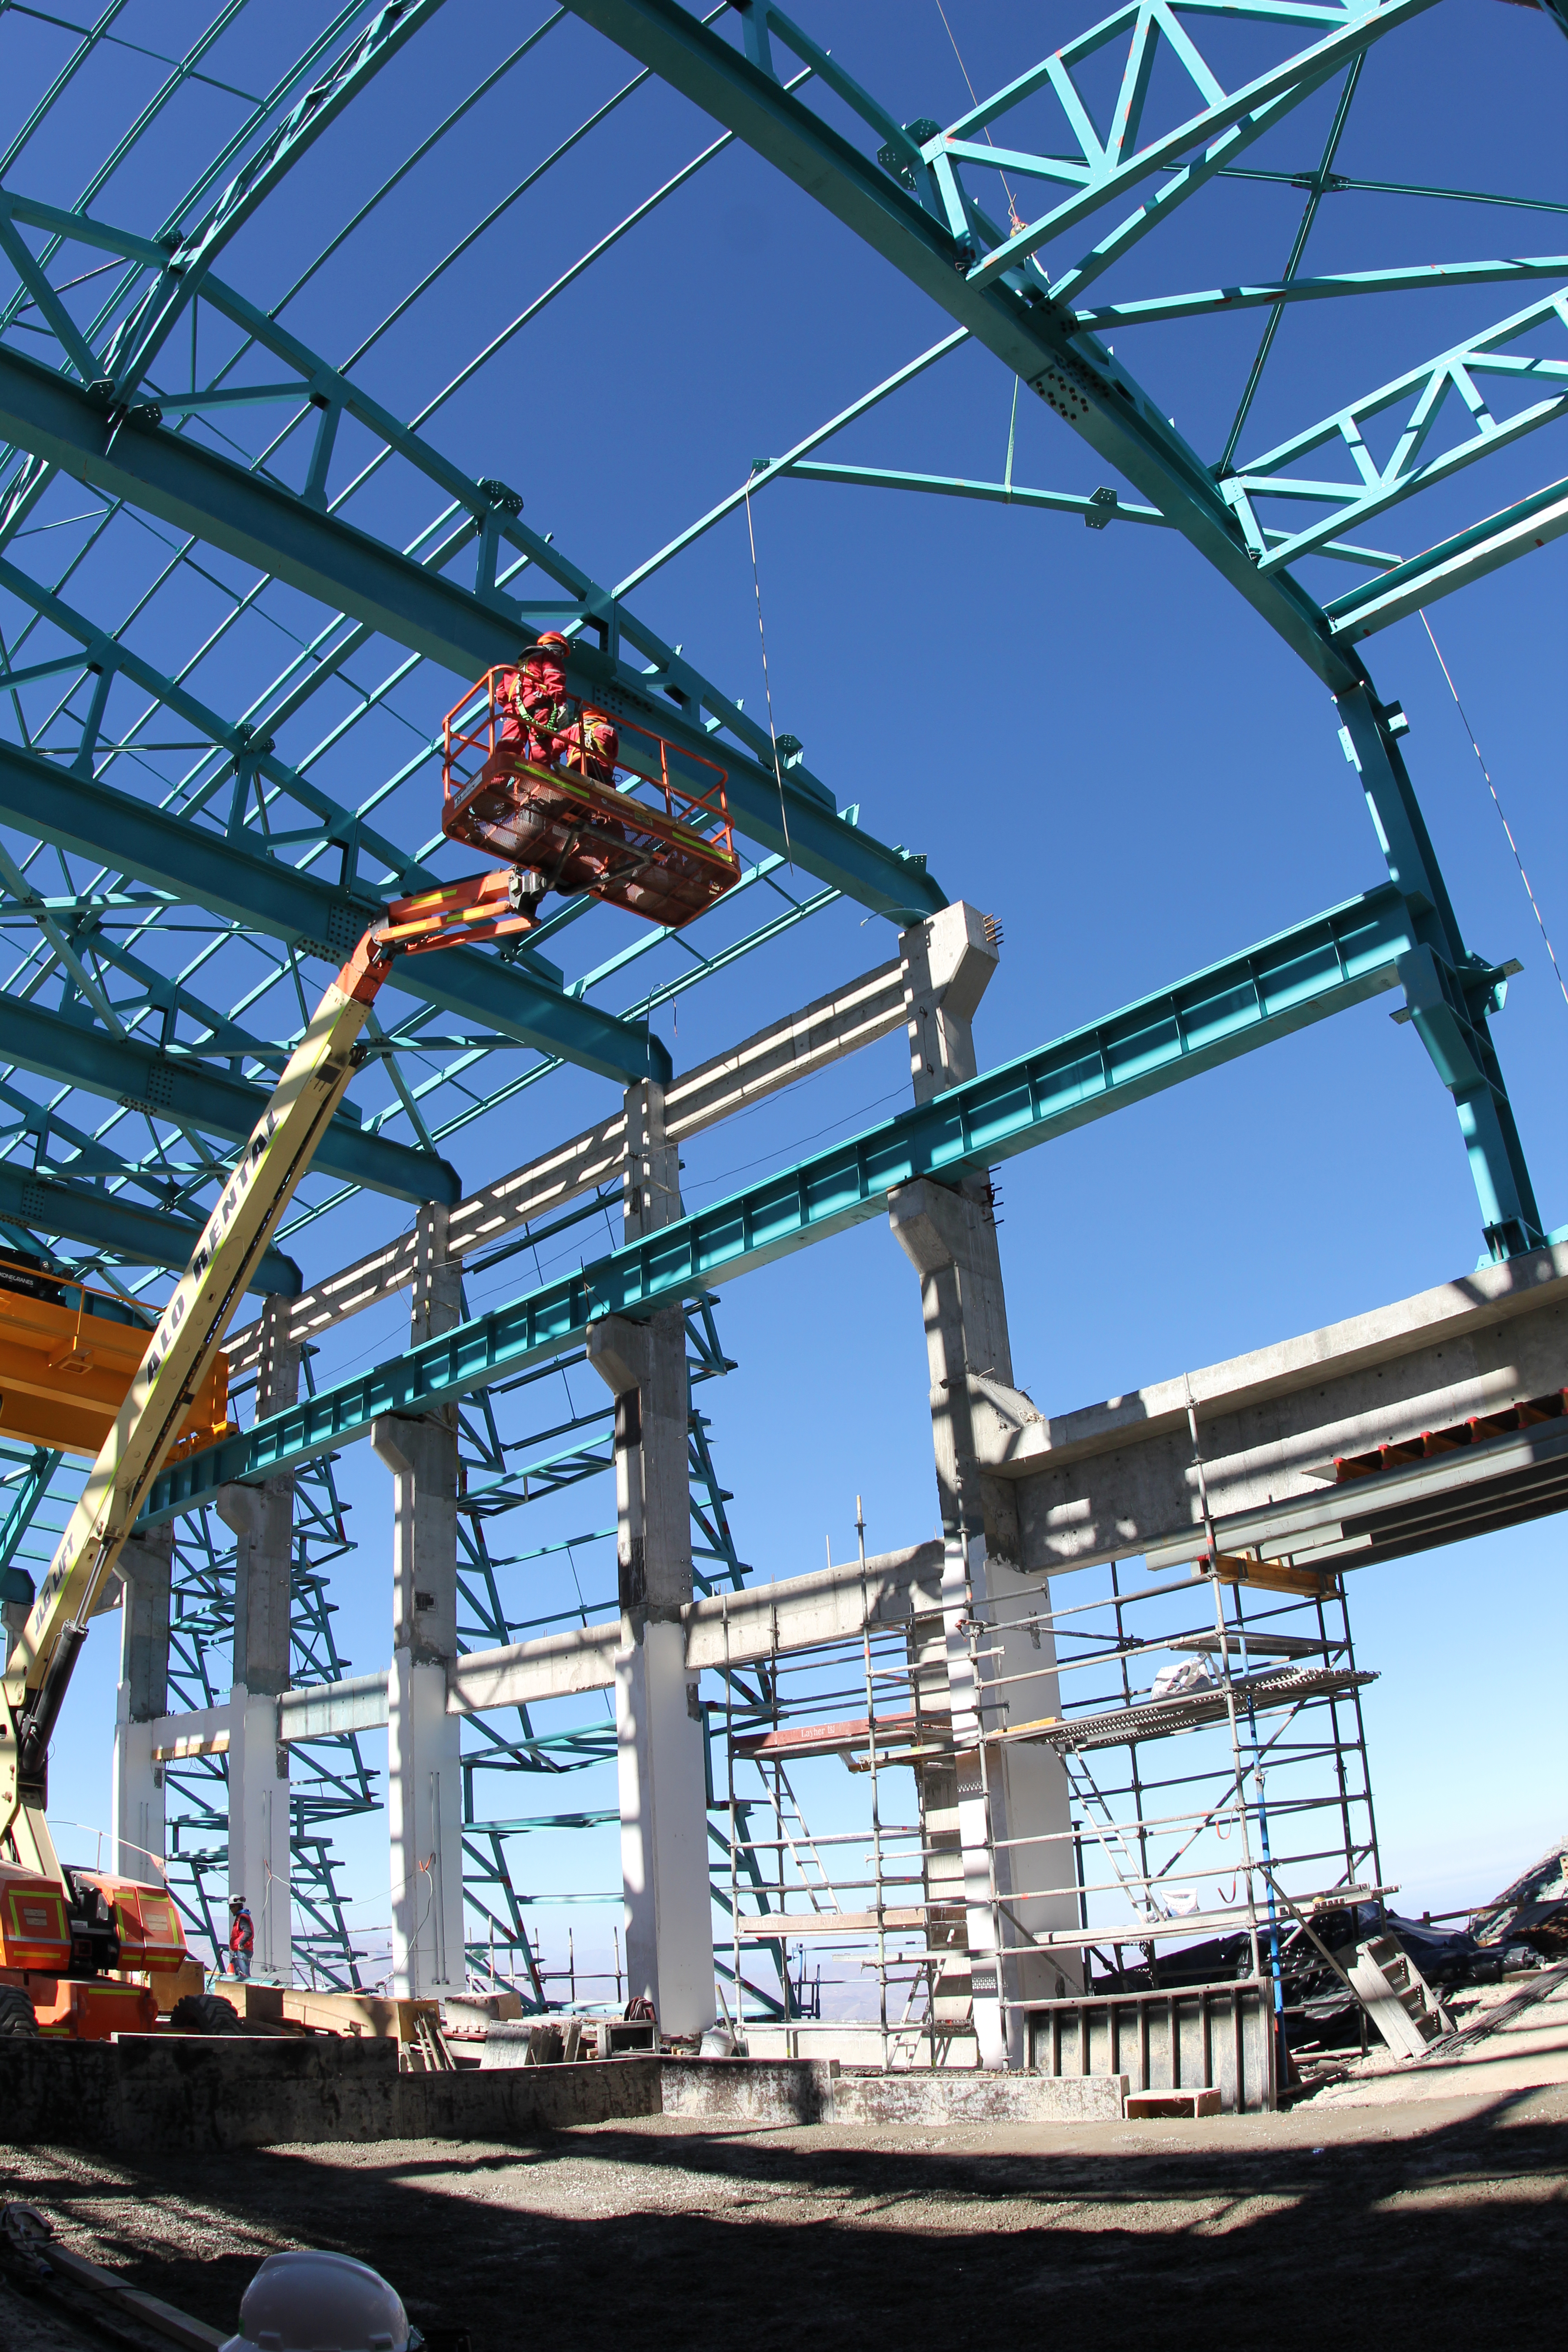

Building Beams

Beams continue to go up for the facility building structure.

Credit: Rubin Observatory/NSF/AURA